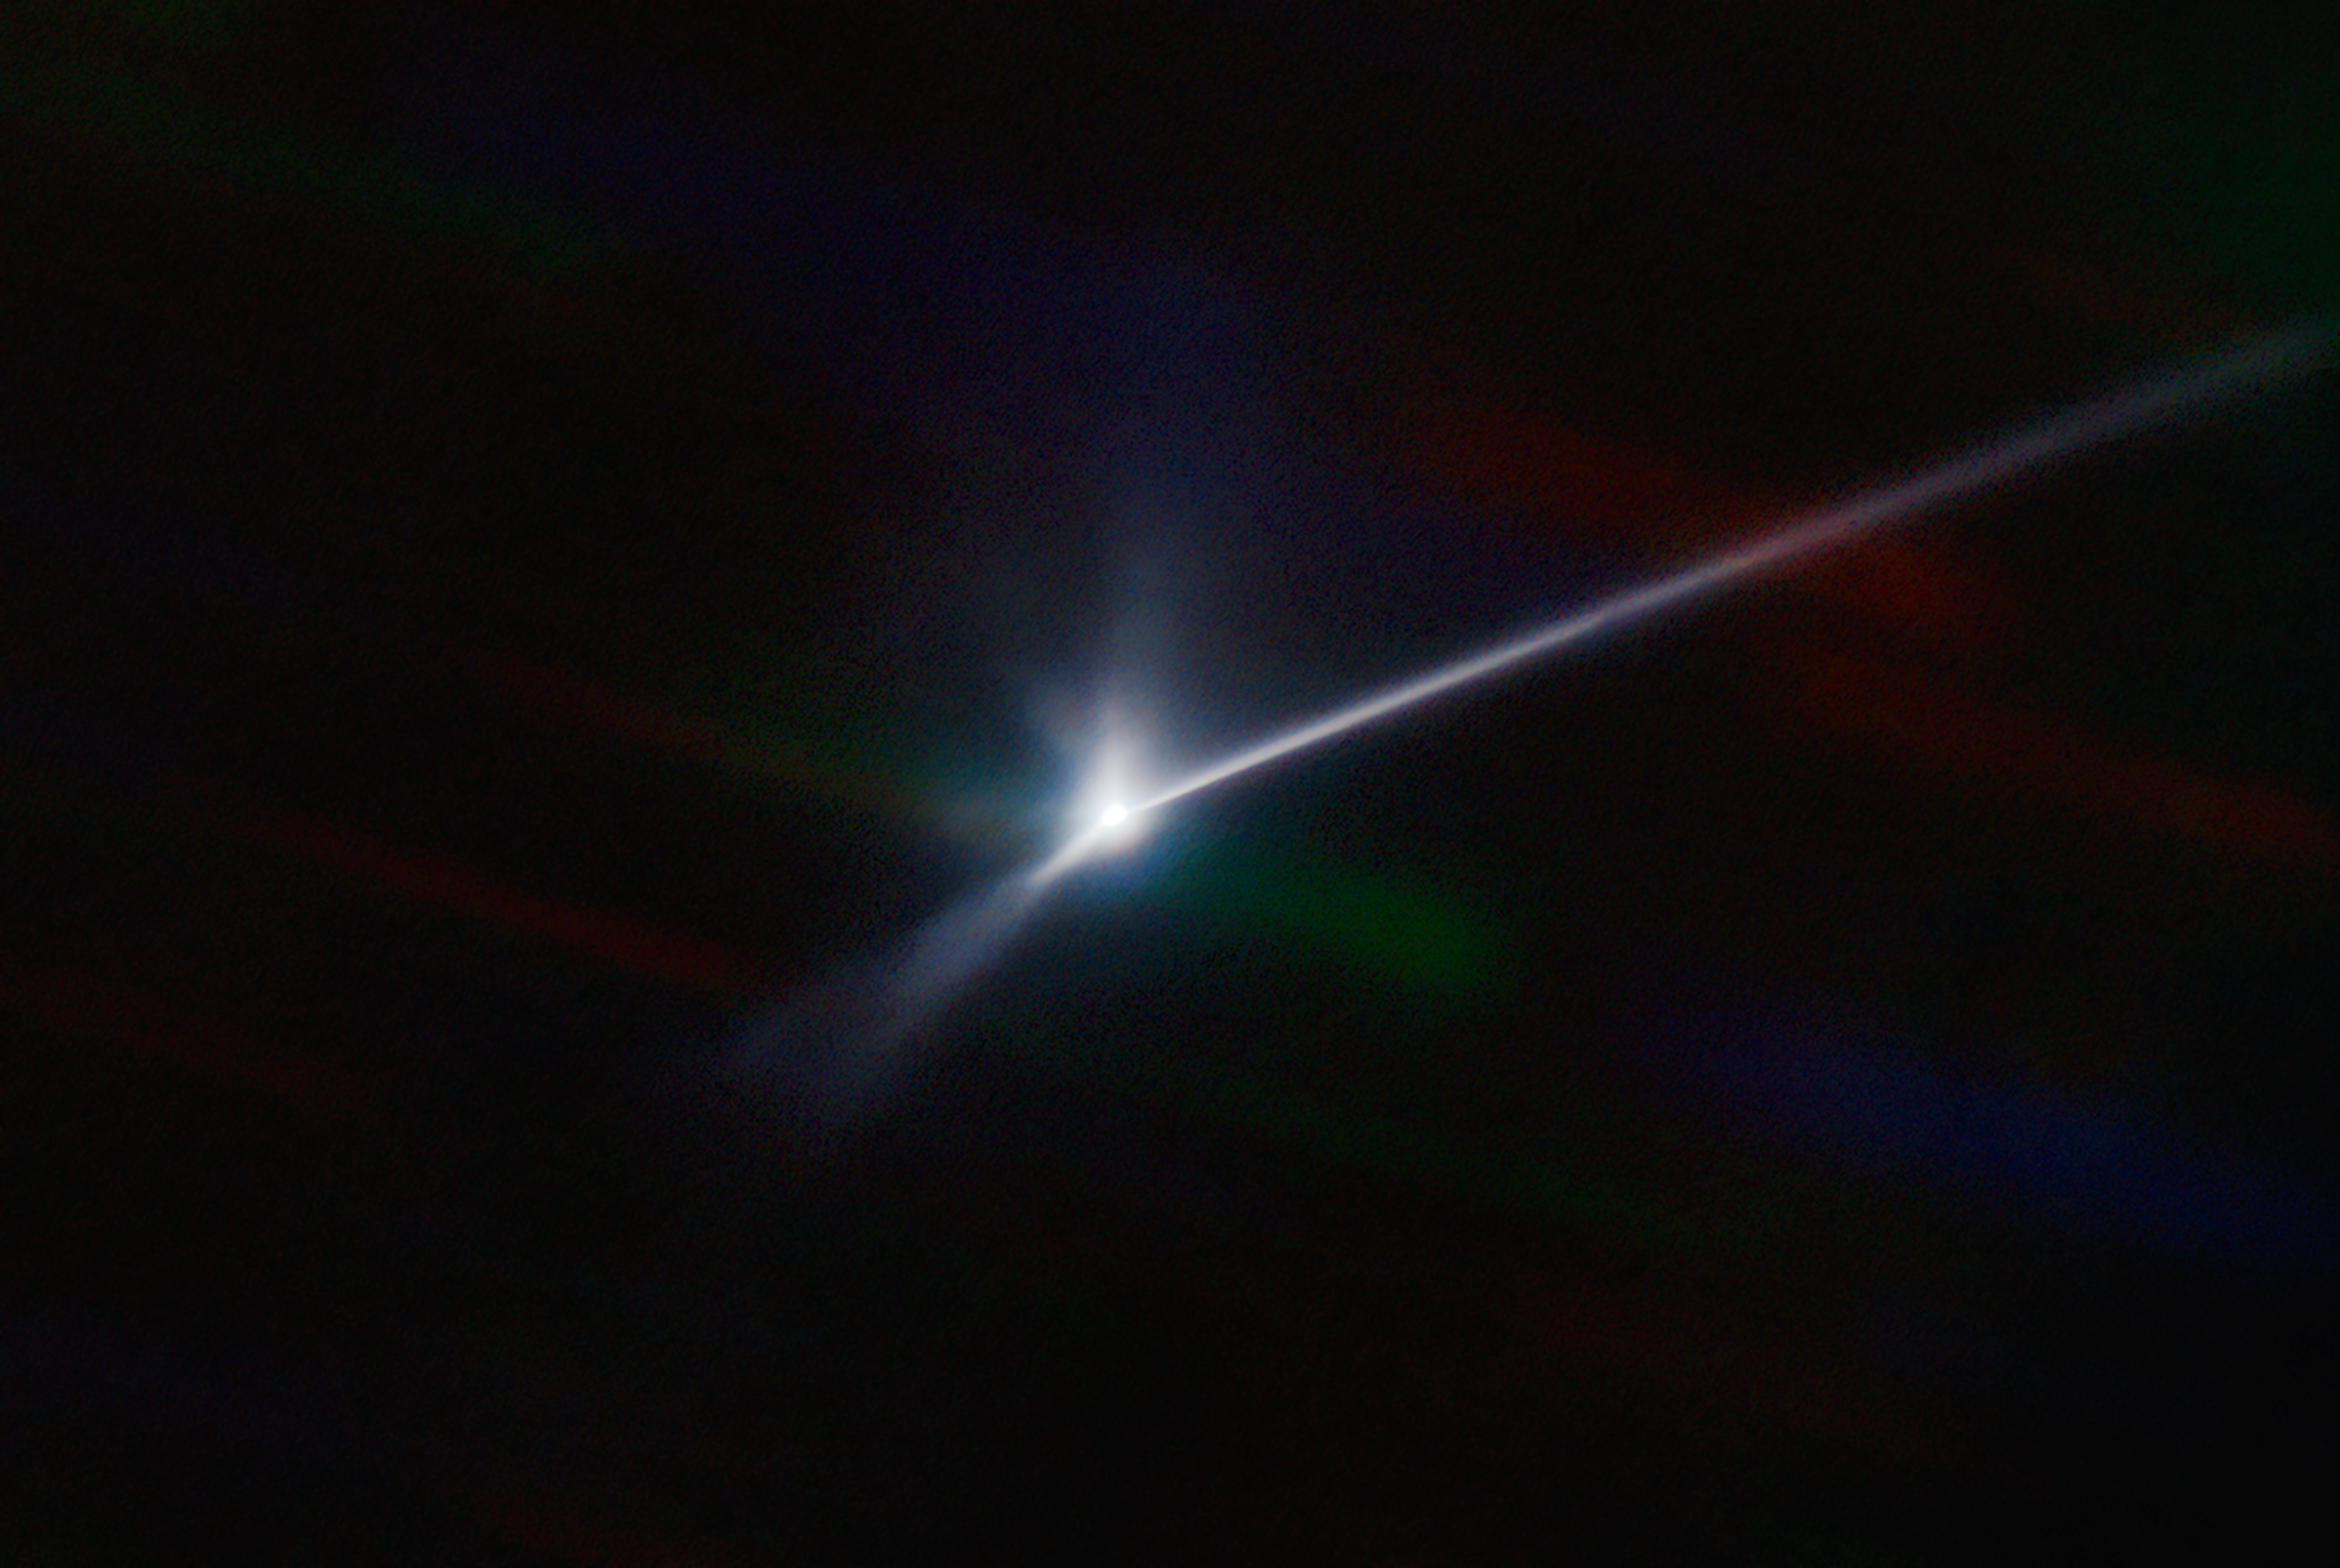

Aftermath of DART Collision with Dimorphos Captured by SOAR Telescope

Astronomers using the NSF NOIRLab’s SOAR telescope in Chile captured the vast plume of dust and debris blasted from the surface of the asteroid Dimorphos by NASA’s DART spacecraft when it impacted on 26 September 2022. In this image, the more than 10,000 kilometer long dust trail — the ejecta that has been pushed away by the Sun’s radiation pressure, not unlike the tail of a comet — can be seen stretching from the center to the right-hand edge of the field of view.

Credit: CTIO/NOIRLab/SOAR/NSF/AURA/T. Kareta (Lowell Observatory), M. Knight (US Naval Academy)Image processing: T.A. Rector (University of Alaska Anchorage/NSF NOIRLab), M. Zamani & D. de Martin (NSF NOIRLab)